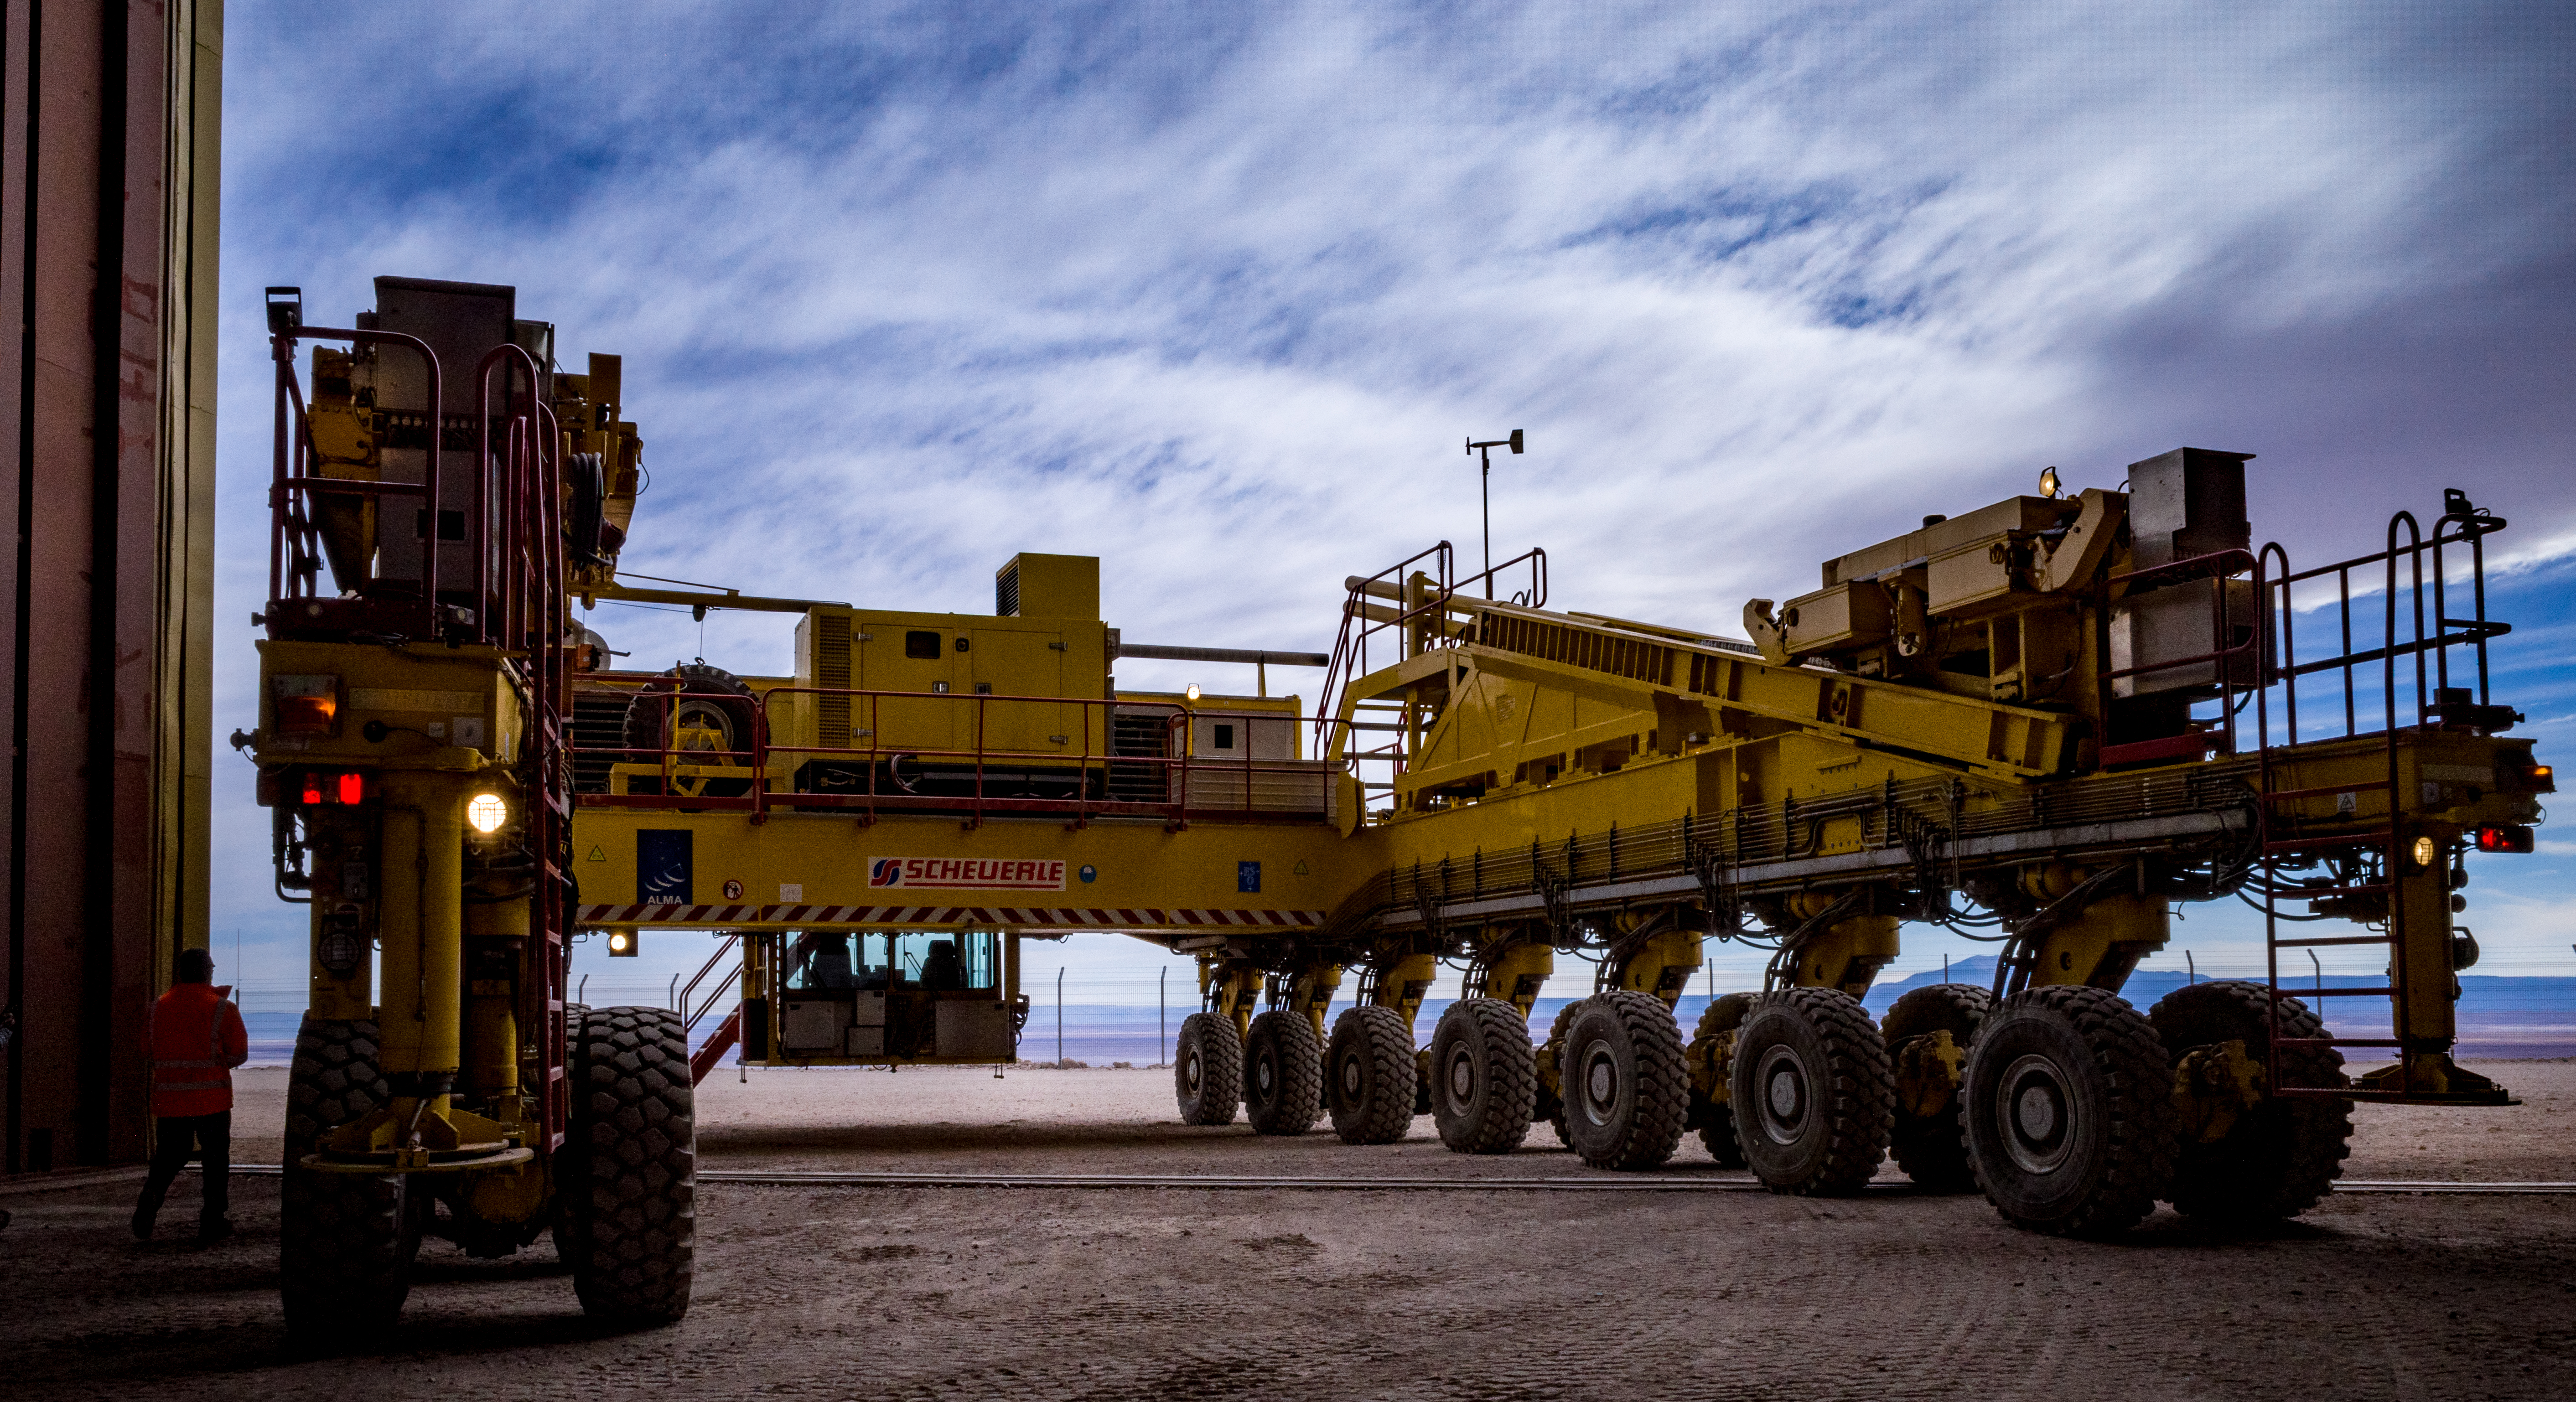

Otto, one of the transporters

One of the transporters.

Credit: Pablo Bello-ALMA (ESO/NAOJ/NRAO)